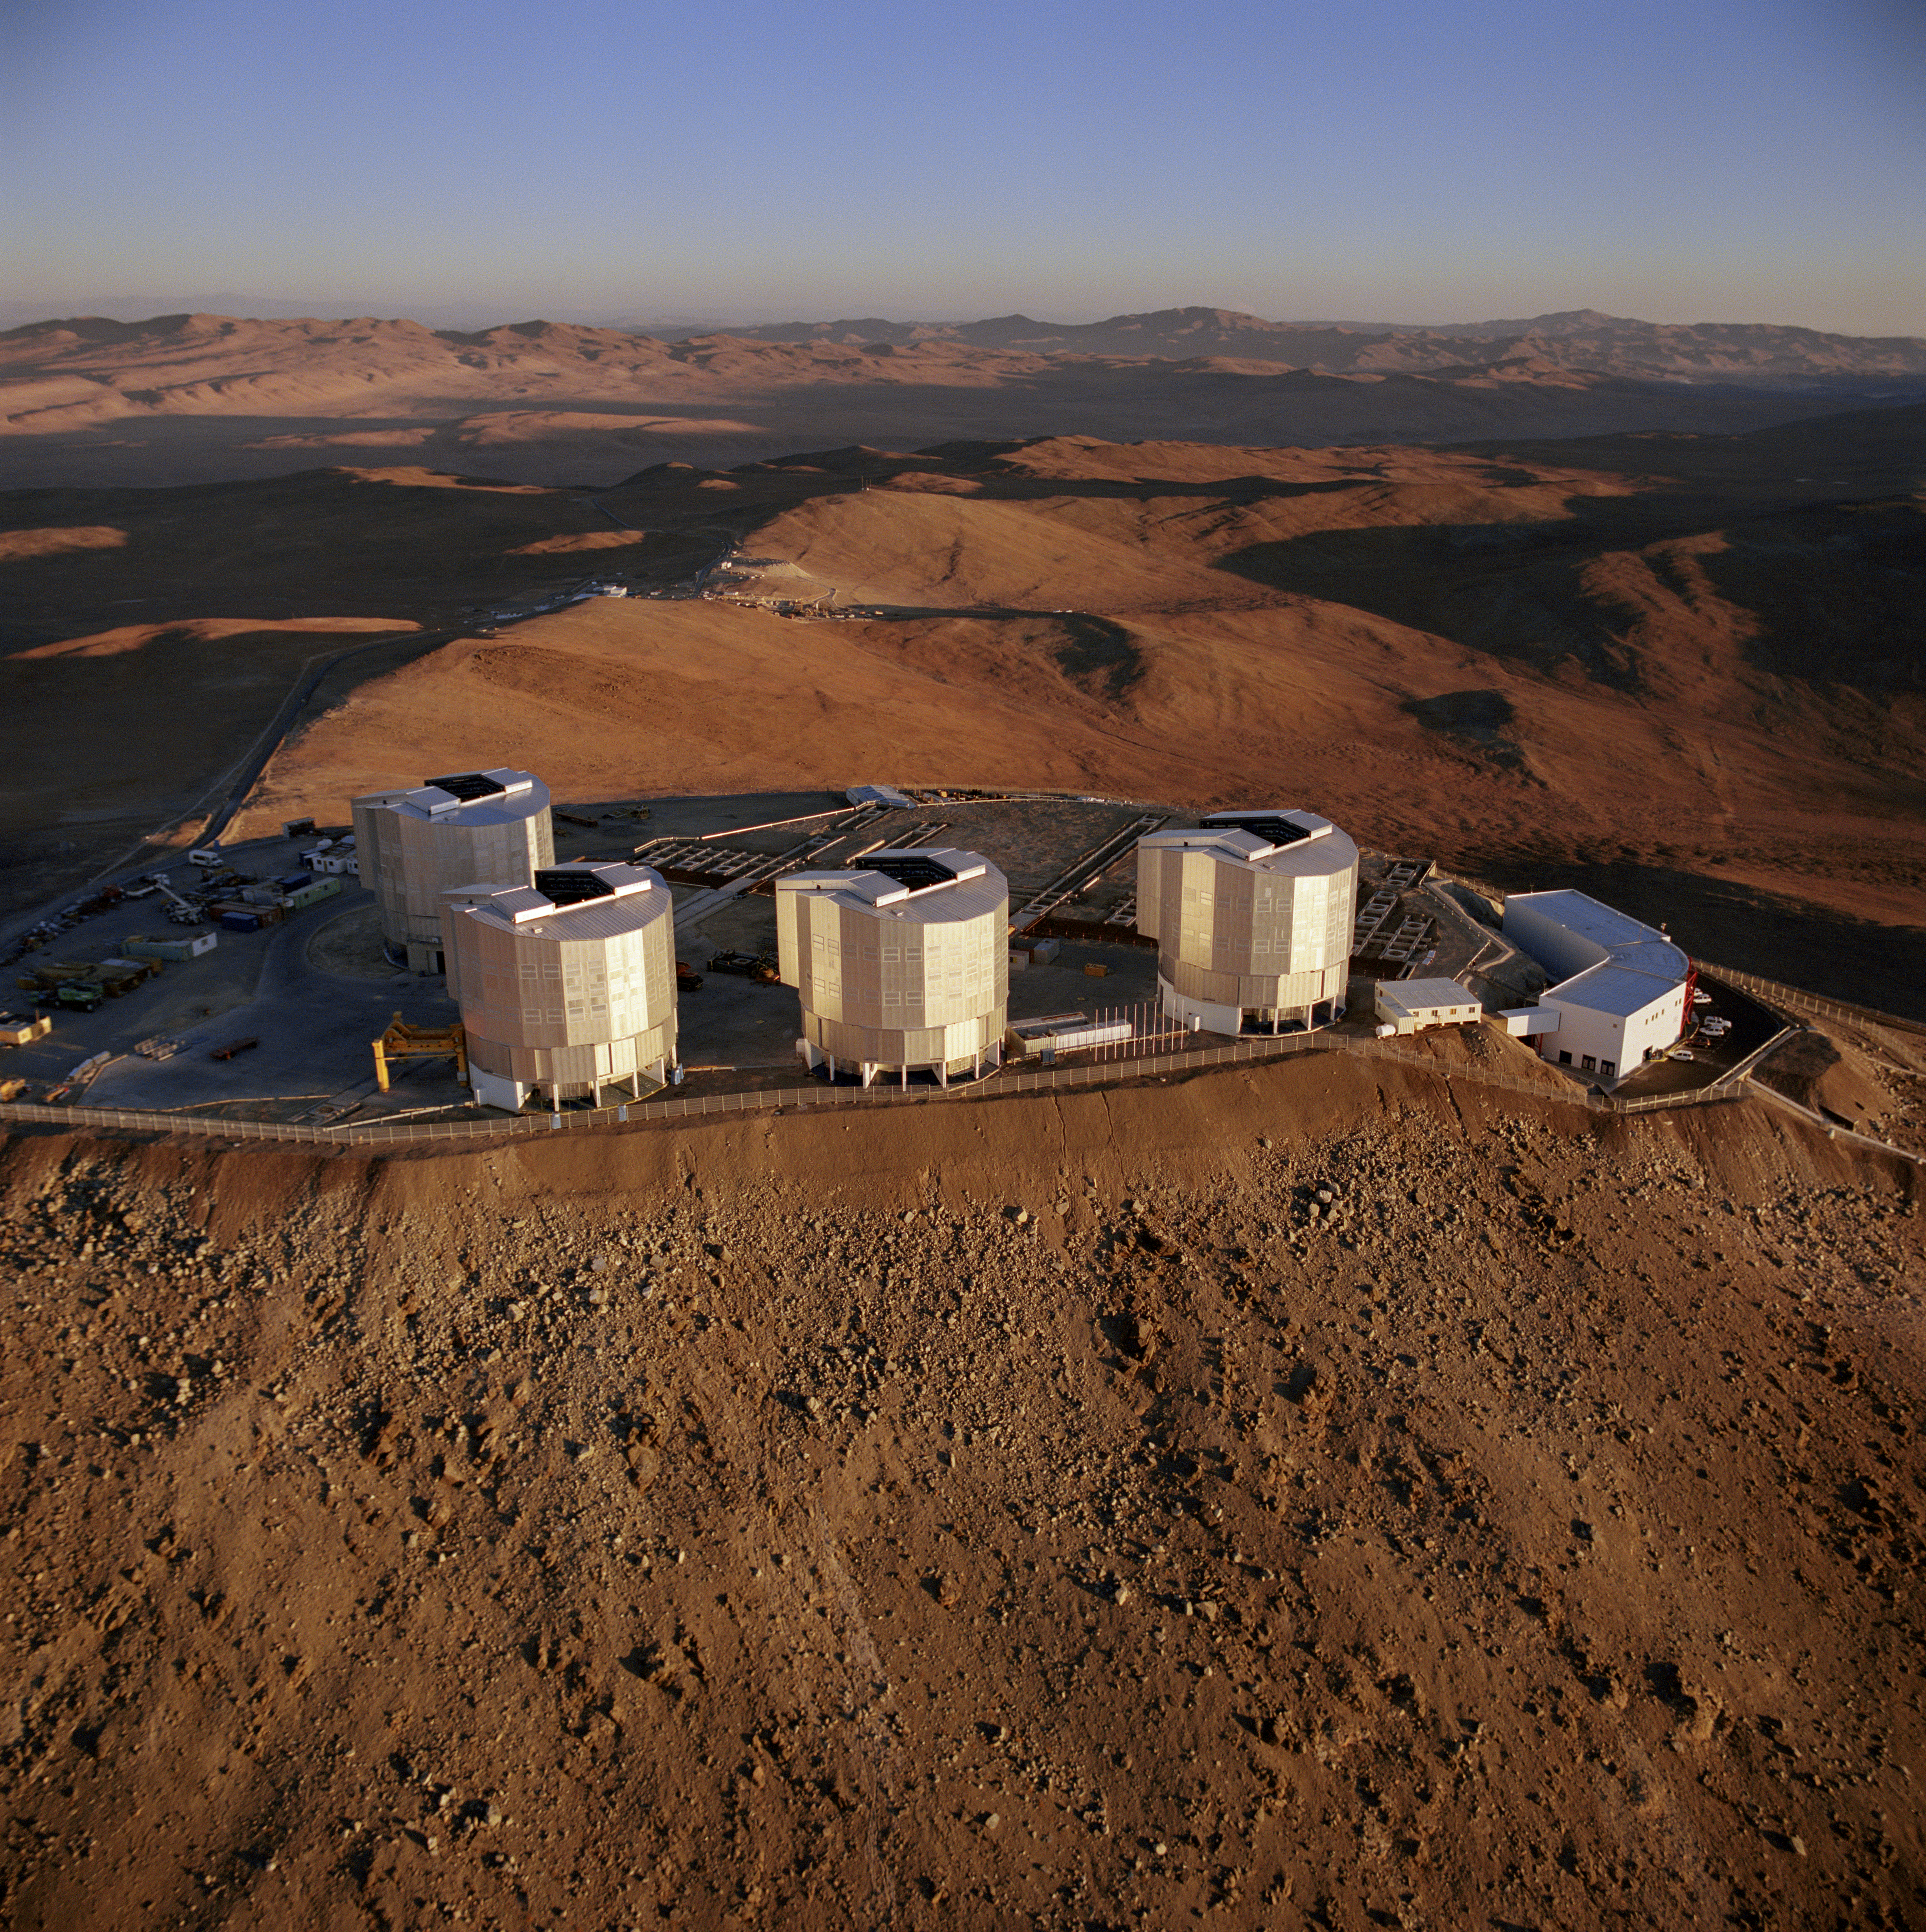

Aerial view of Paranal Observatory

Aerial view of Paranal Observatory in 1999.

Credit: ESO/C.Madsen, H. Zodet